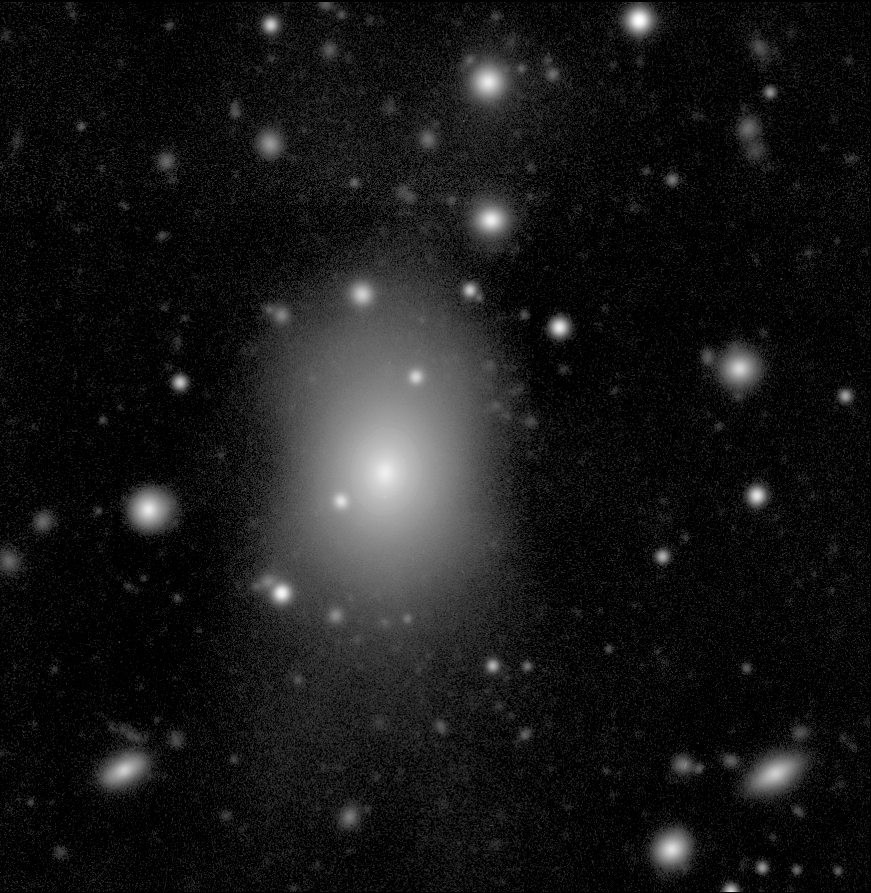

CD galaxy in the Abell 496 field

This image shows the central cD-type galaxy in the Abell 496 cluster, as obtained with the WFI during the observations with the 2.2-m telescope.

The WFI image of Abell 496 was obtained in blue light (B-band) and corresponds to a total integration time of 7560 seconds, split into a number of exposures lasting between 600 and 1200 seconds. The faintest objects just detectable in this image have a B-magnitude of about 26.5.

Credit: ESO